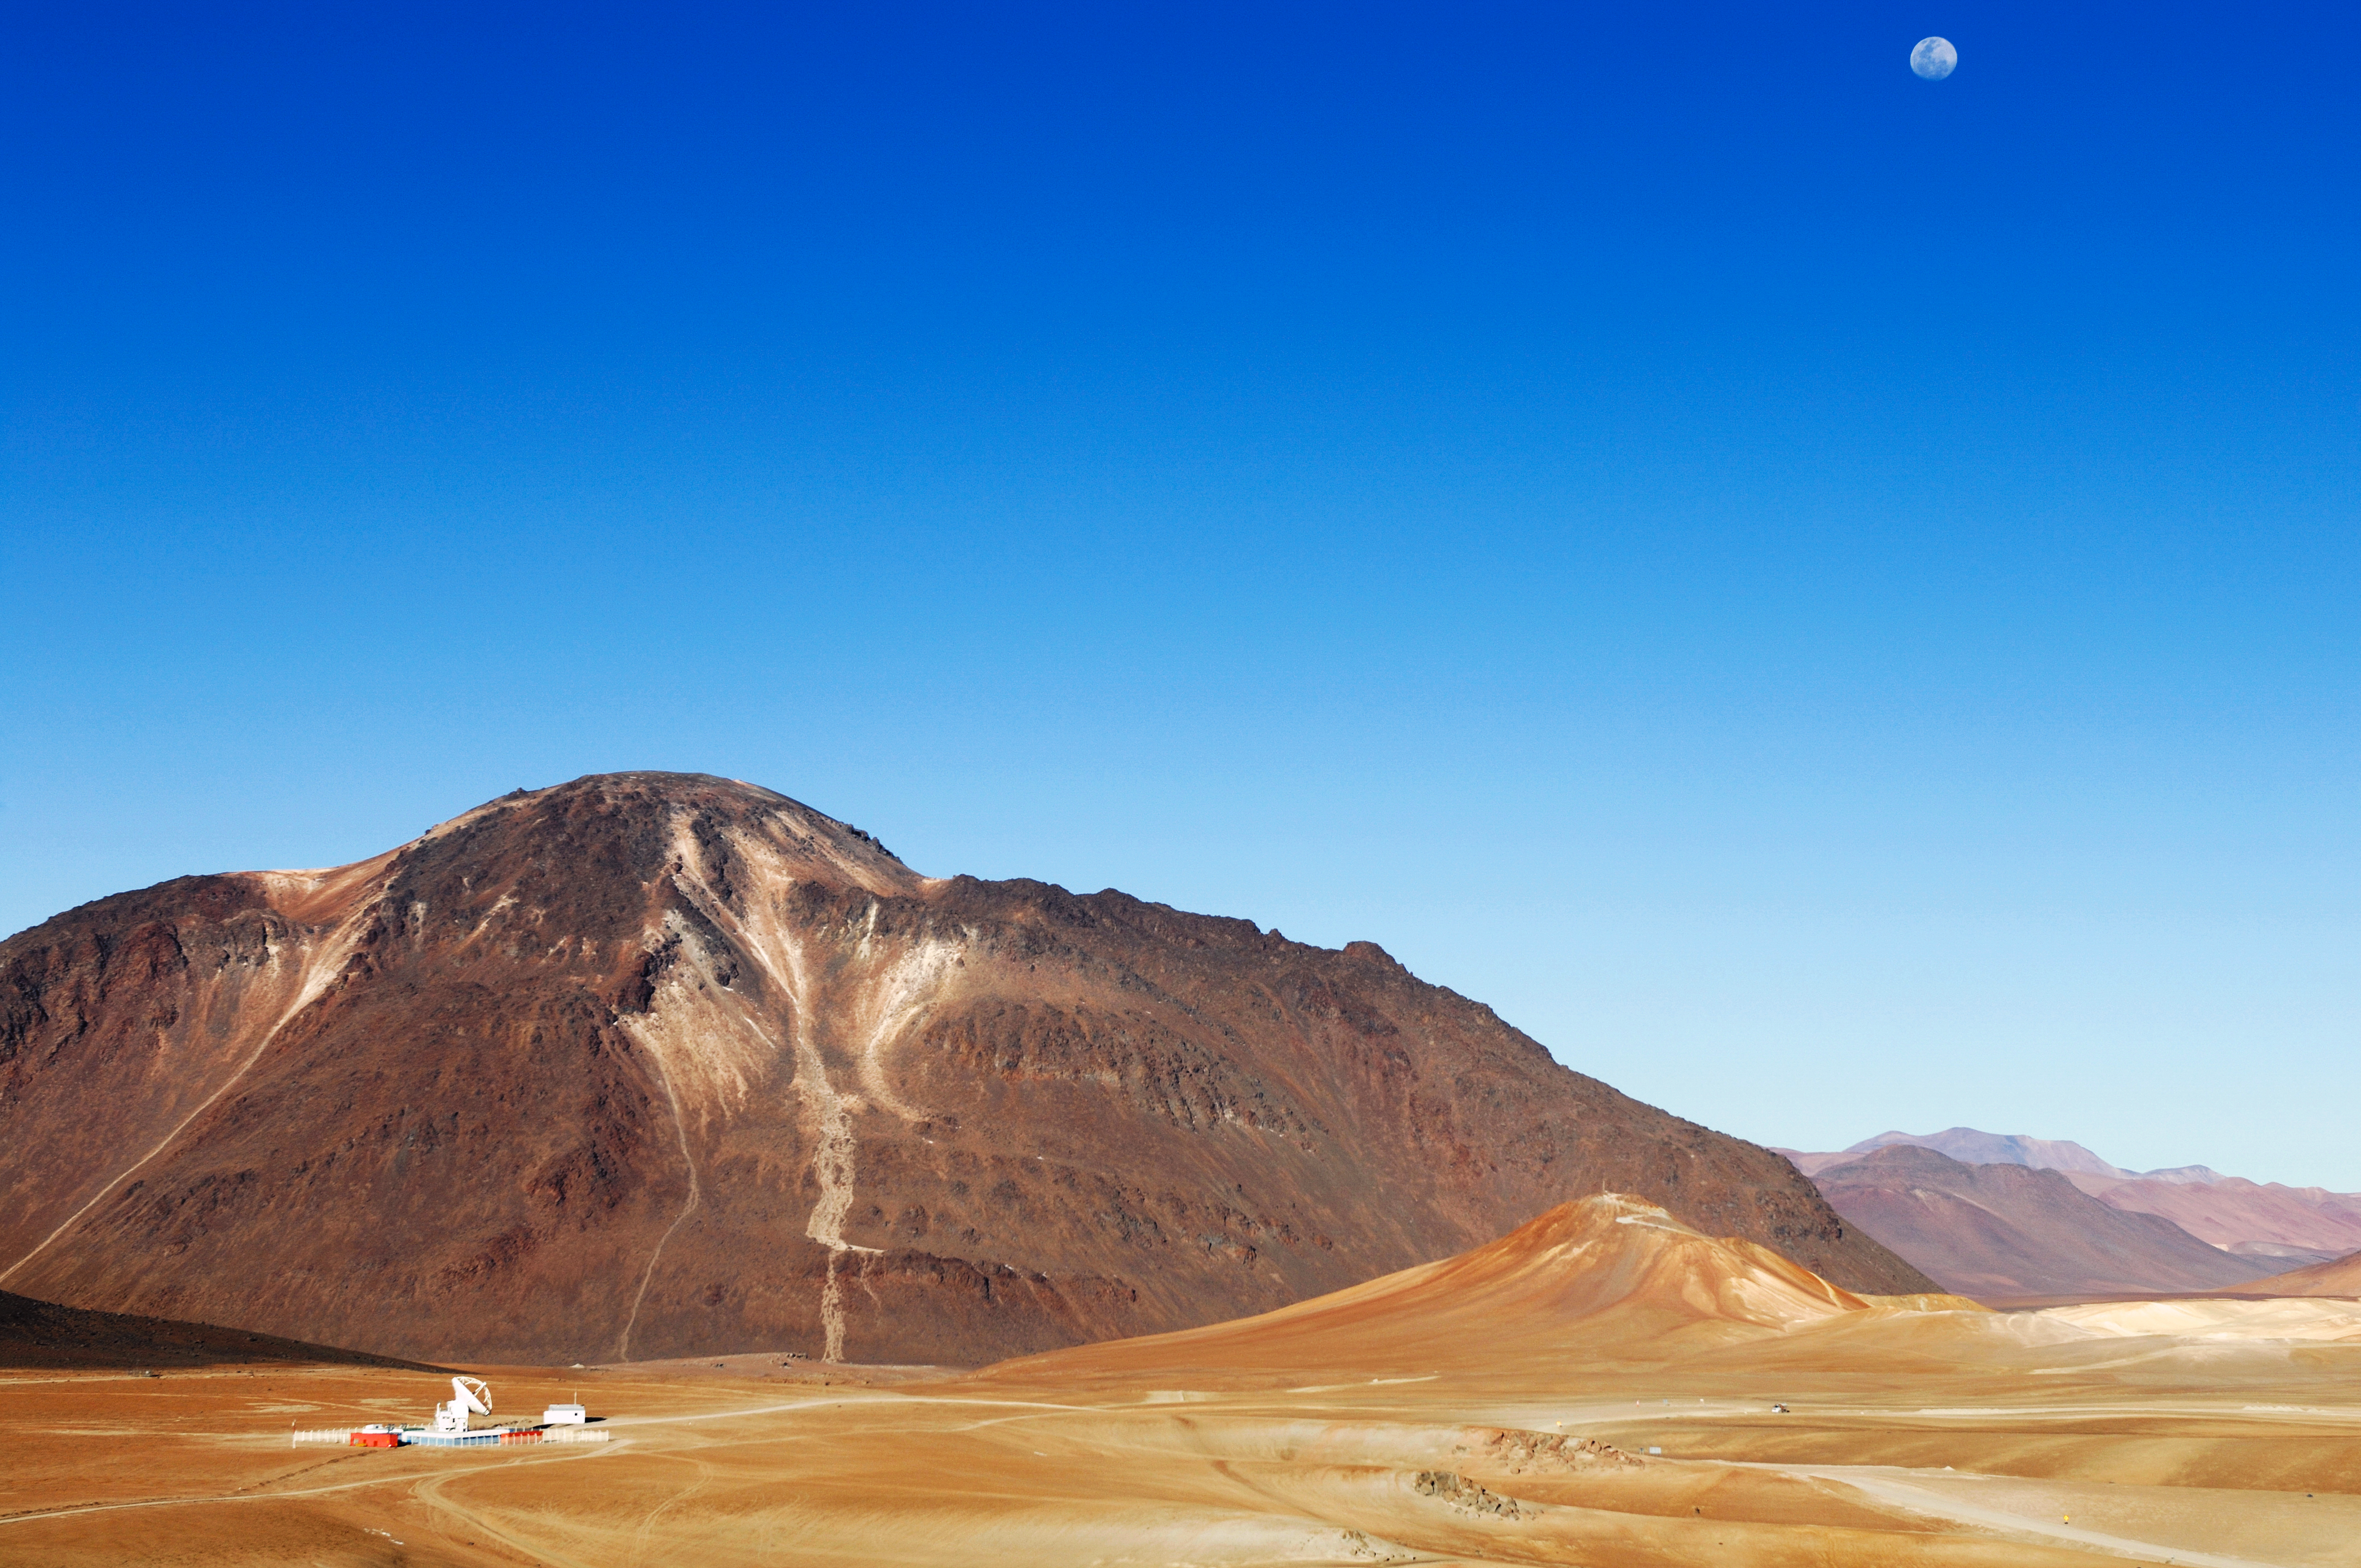

APEX and Chajnantor

APEX telescope and the Chajnantor plateau. APEX, the Atacama Pathfinder Experiment, is a collaboration between Max Planck Institut für Radioastronomie (MPIfR), Onsala Space Observatory (OSO), and the European Southern Observatory (ESO). APEX is designed to study warm and cold dust in starforming regions both in the Milky Way and in distant galaxies. Issues like the vast scales of the structure of the Universe down to the physics and chemistry of comets will be addressed. This image was obtained in March 2009.

Credit: ESO/F.Kamphues